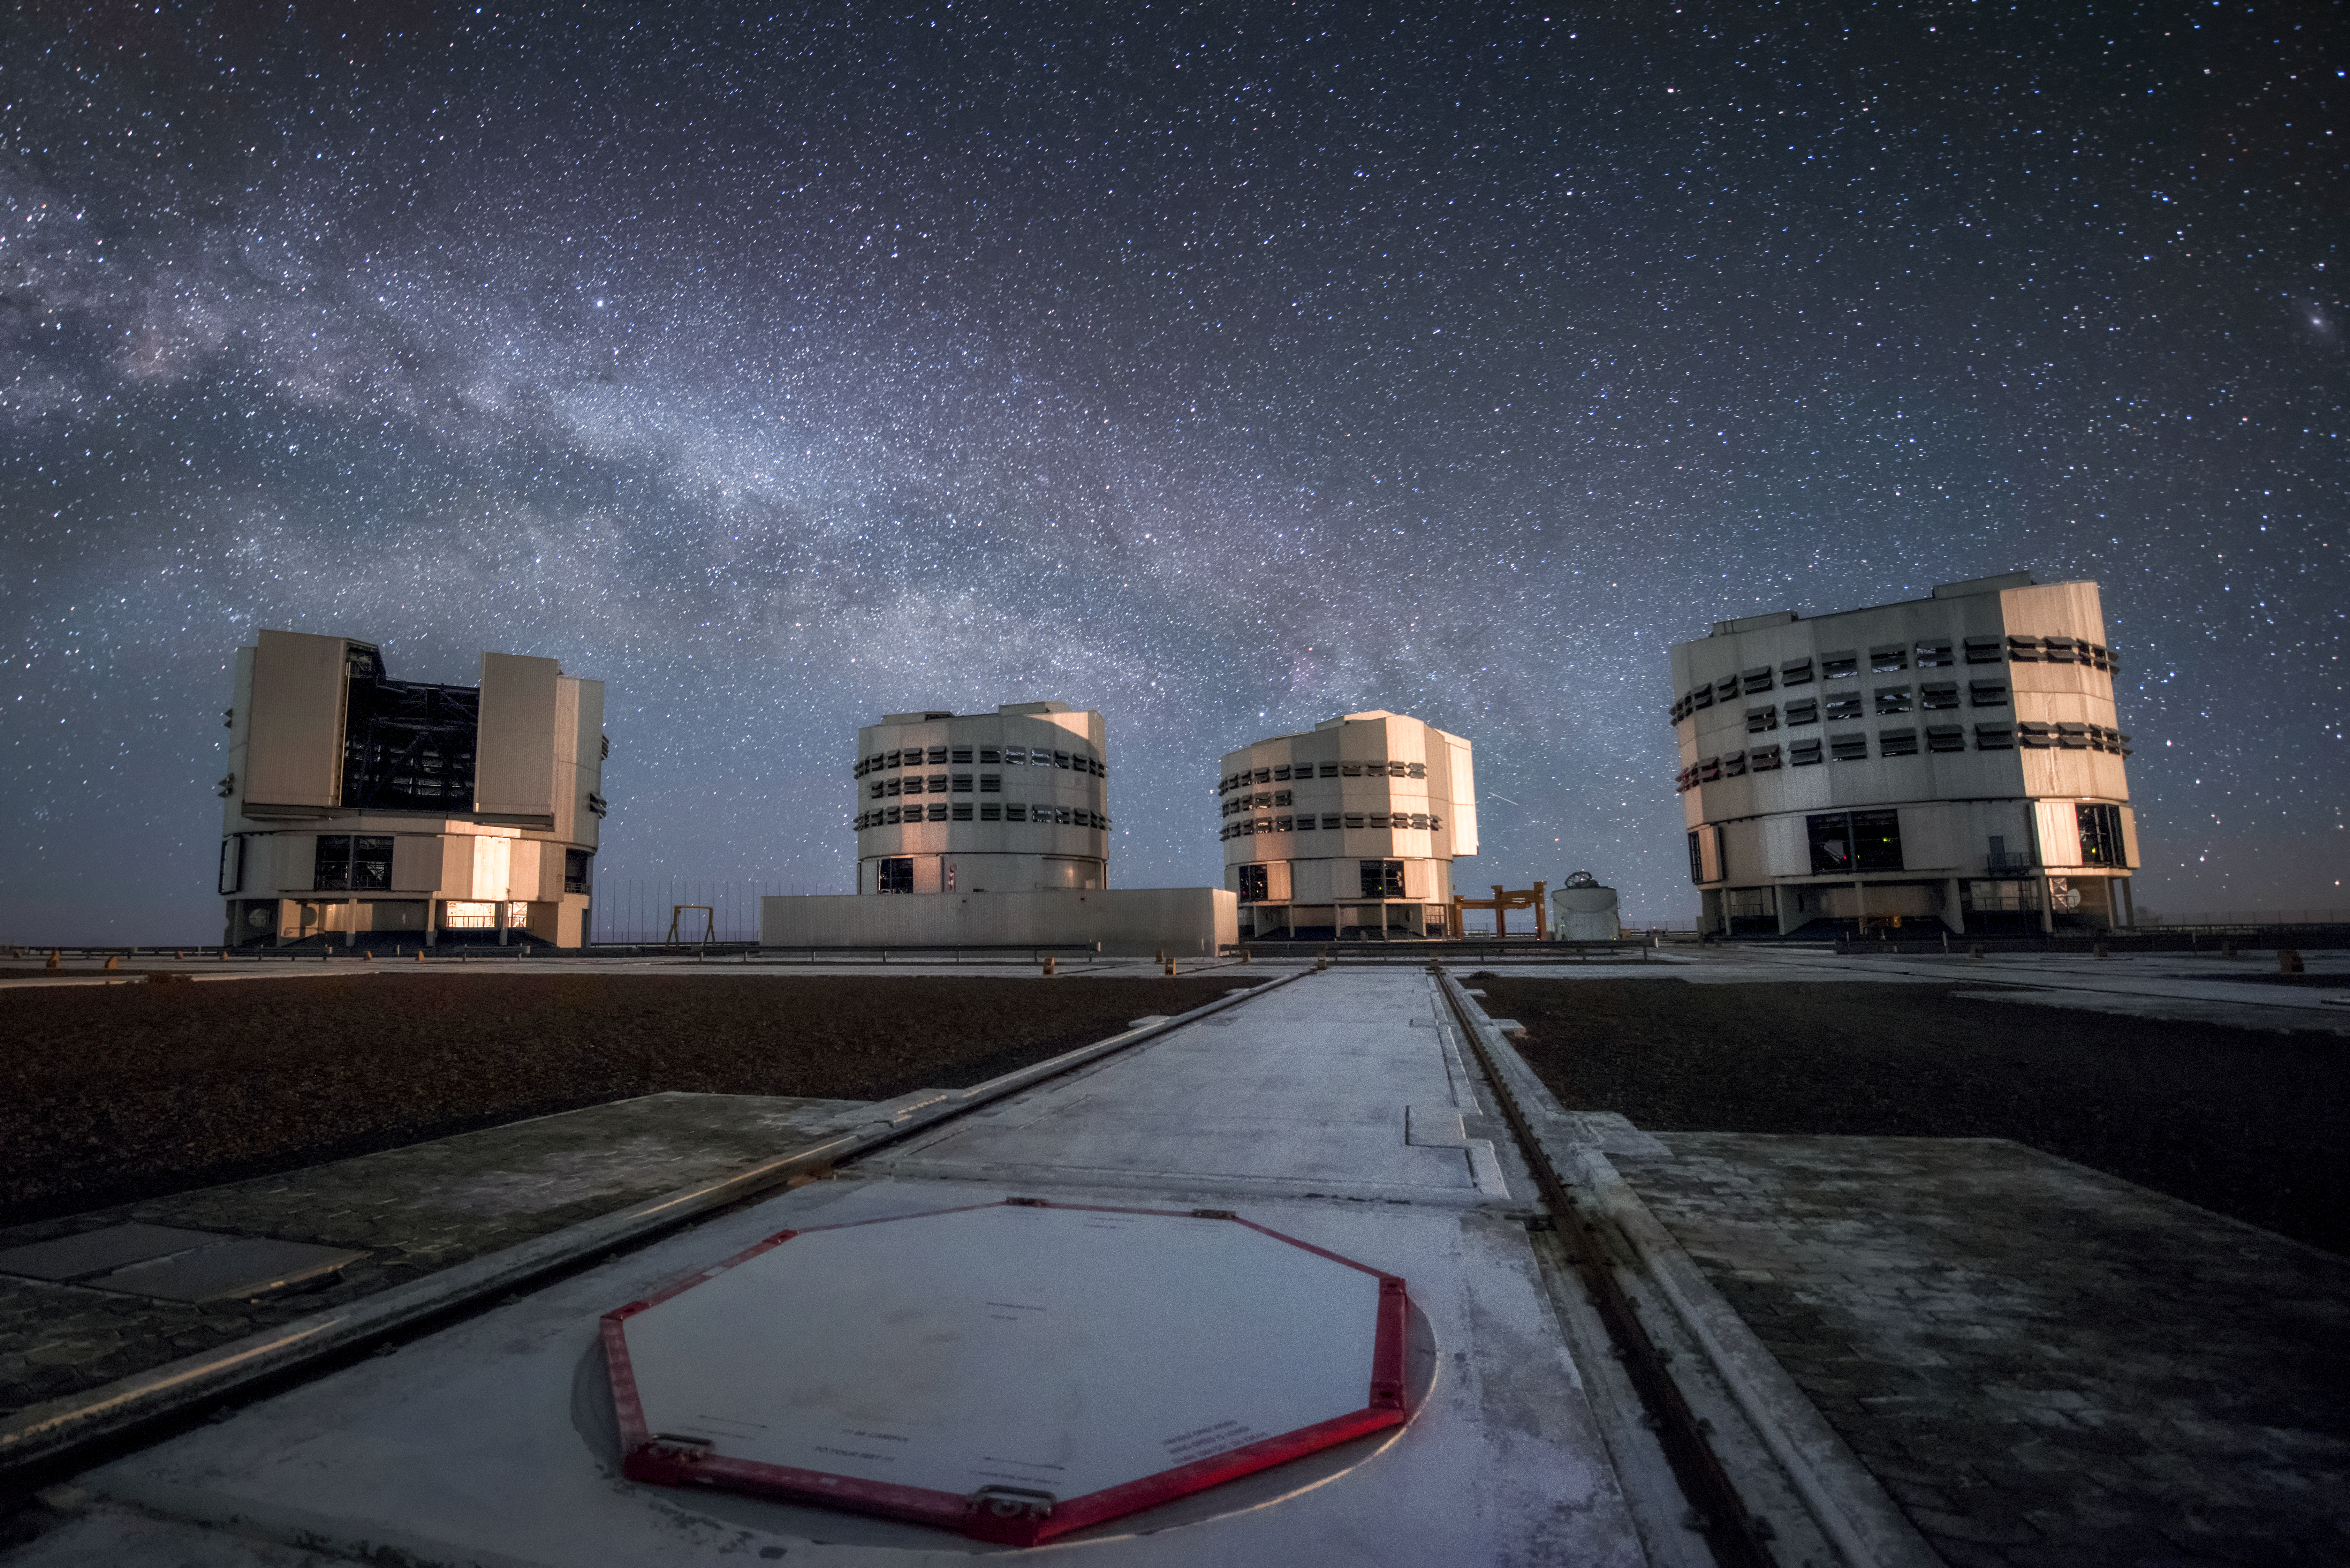

Some of us are looking at the stars

The four Unit Telescopes (UT) of ESO's Very Large Telescope (VLT) sit under the sky at the Paranal Observatory. From left to right, they are: UT1 (Antu), UT2 (Kueyen), UT3 (Melipal) and UT4 (Yepun). From here they observe the night sky and help astronomers to better understand the Universe. Each UT has a main mirror 8.2 metres in diameter, putting them among the largest single-mirror telescopes in the world. Individually they can see objects four billion times fainter than what can be seen with the unaided eye, and in combination they form the VLT, the world's most advanced optical instrument.

Credit: A. Ghizzi Panizza/ESO